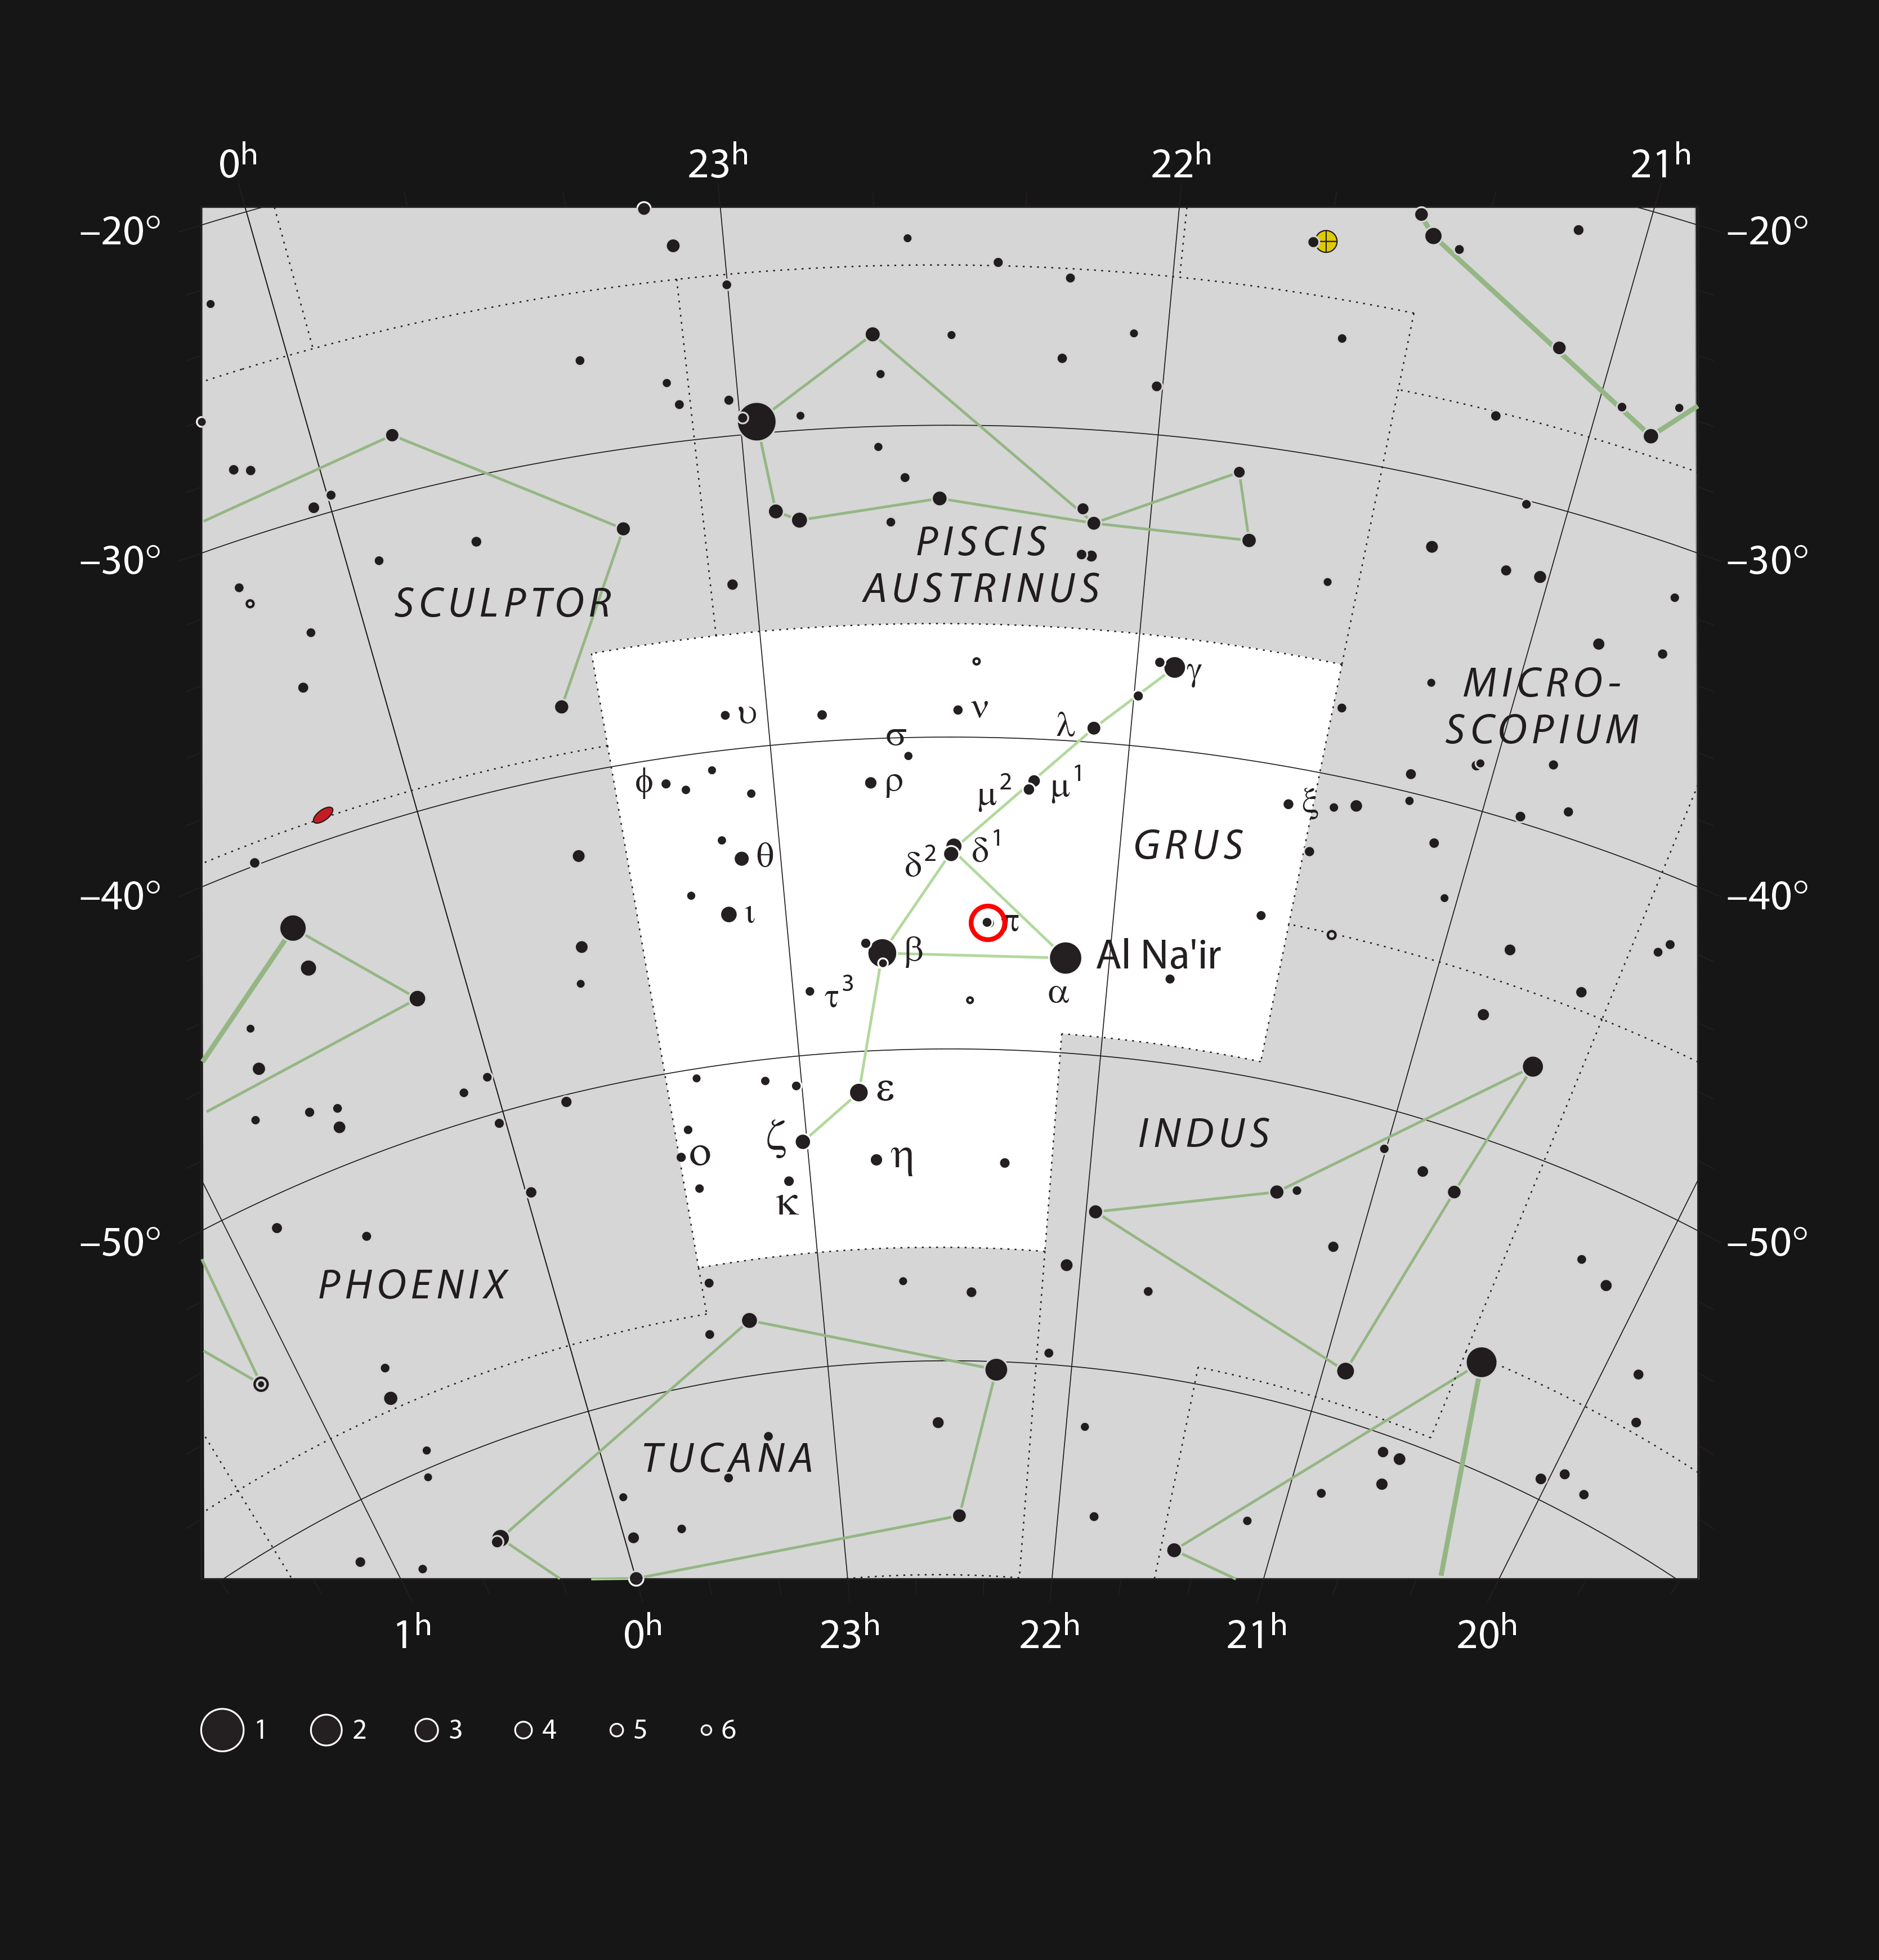

The red giant star π1 Gruis in the constellation of Grus

This chart shows the southern constellation of Grus (The Crane) and marks most stars that can be seen with the unaided eye on a clear dark night. The red circle indicates the location of the red giant star π1 Gruis, which forms a colourful pairing with π2 Gruis, visible with a small telescope or binoculars.

Credit: ESO, IAU and Sky & Telescope